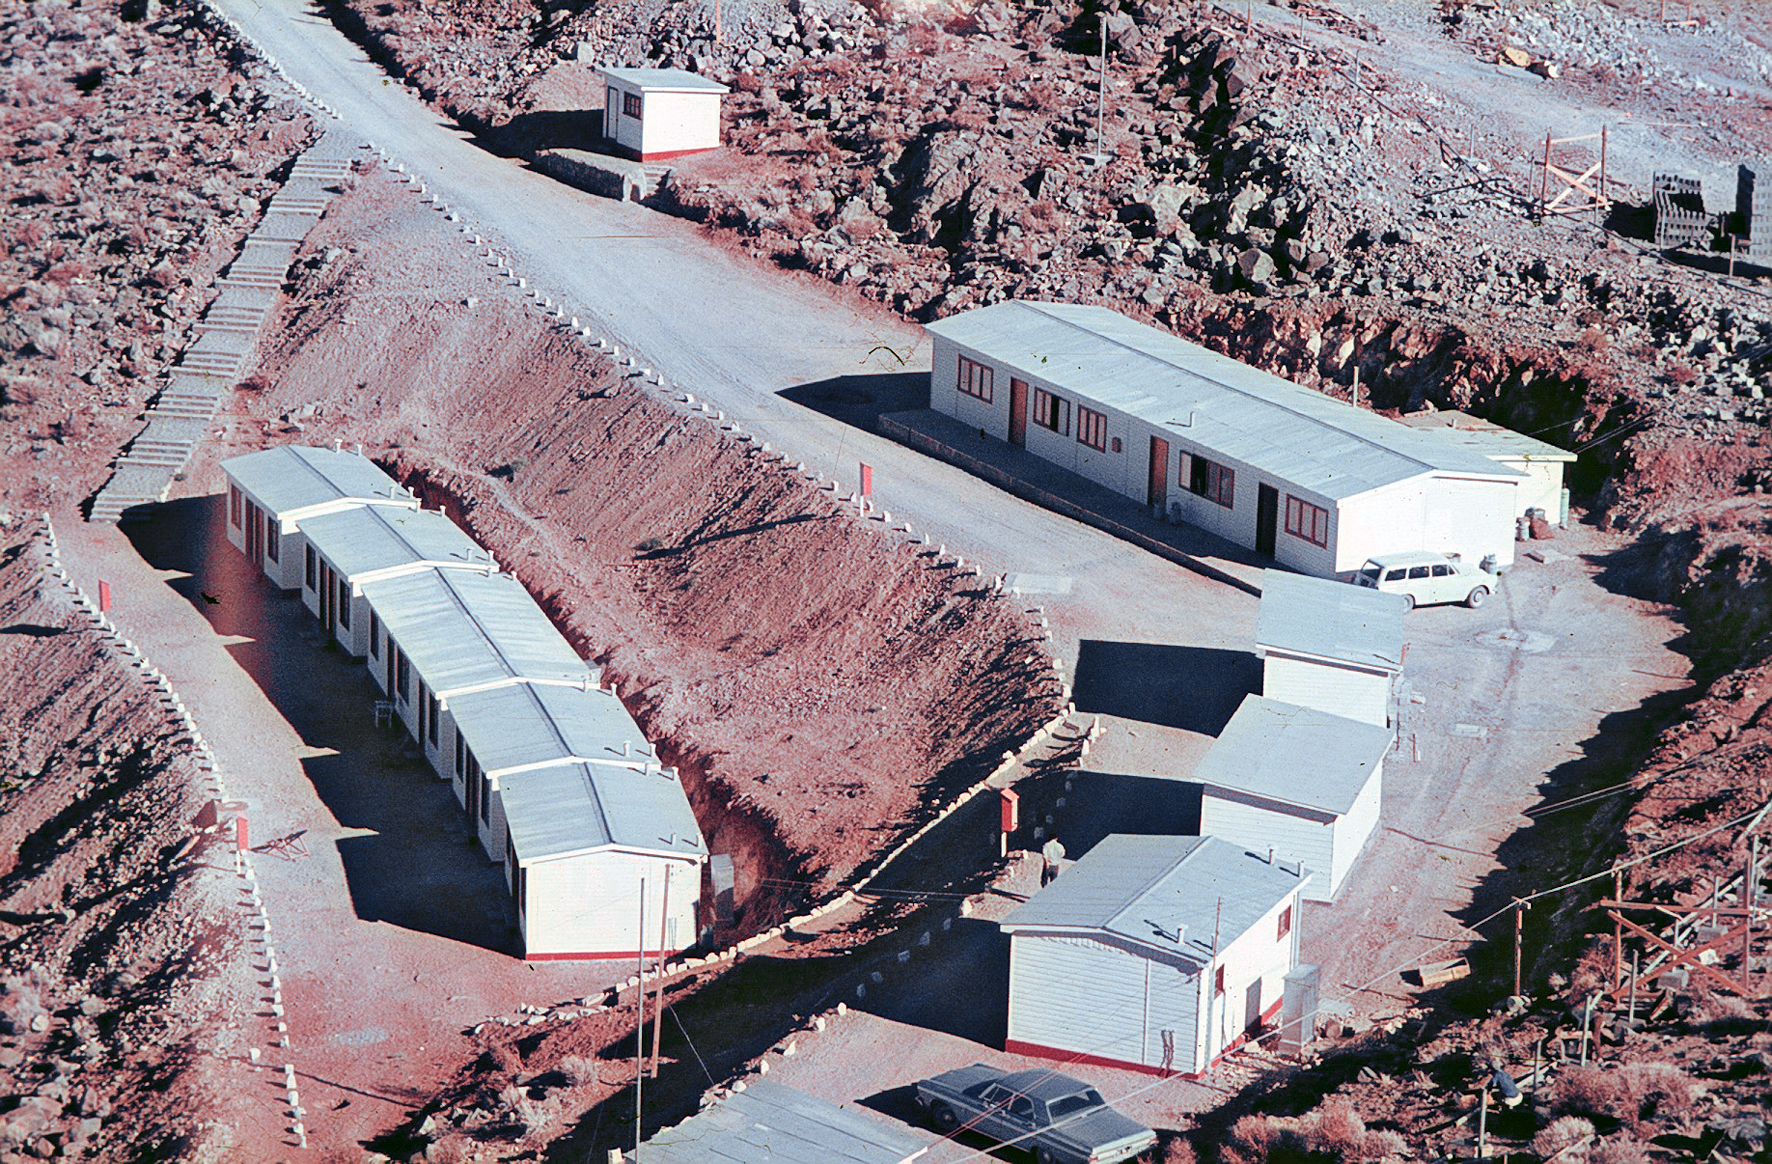

Staff accommodation at La Silla

Staff accommodation at ESO's La Silla Observatory in Chile. This picture was taken in the 1960s.

Credit: ESO